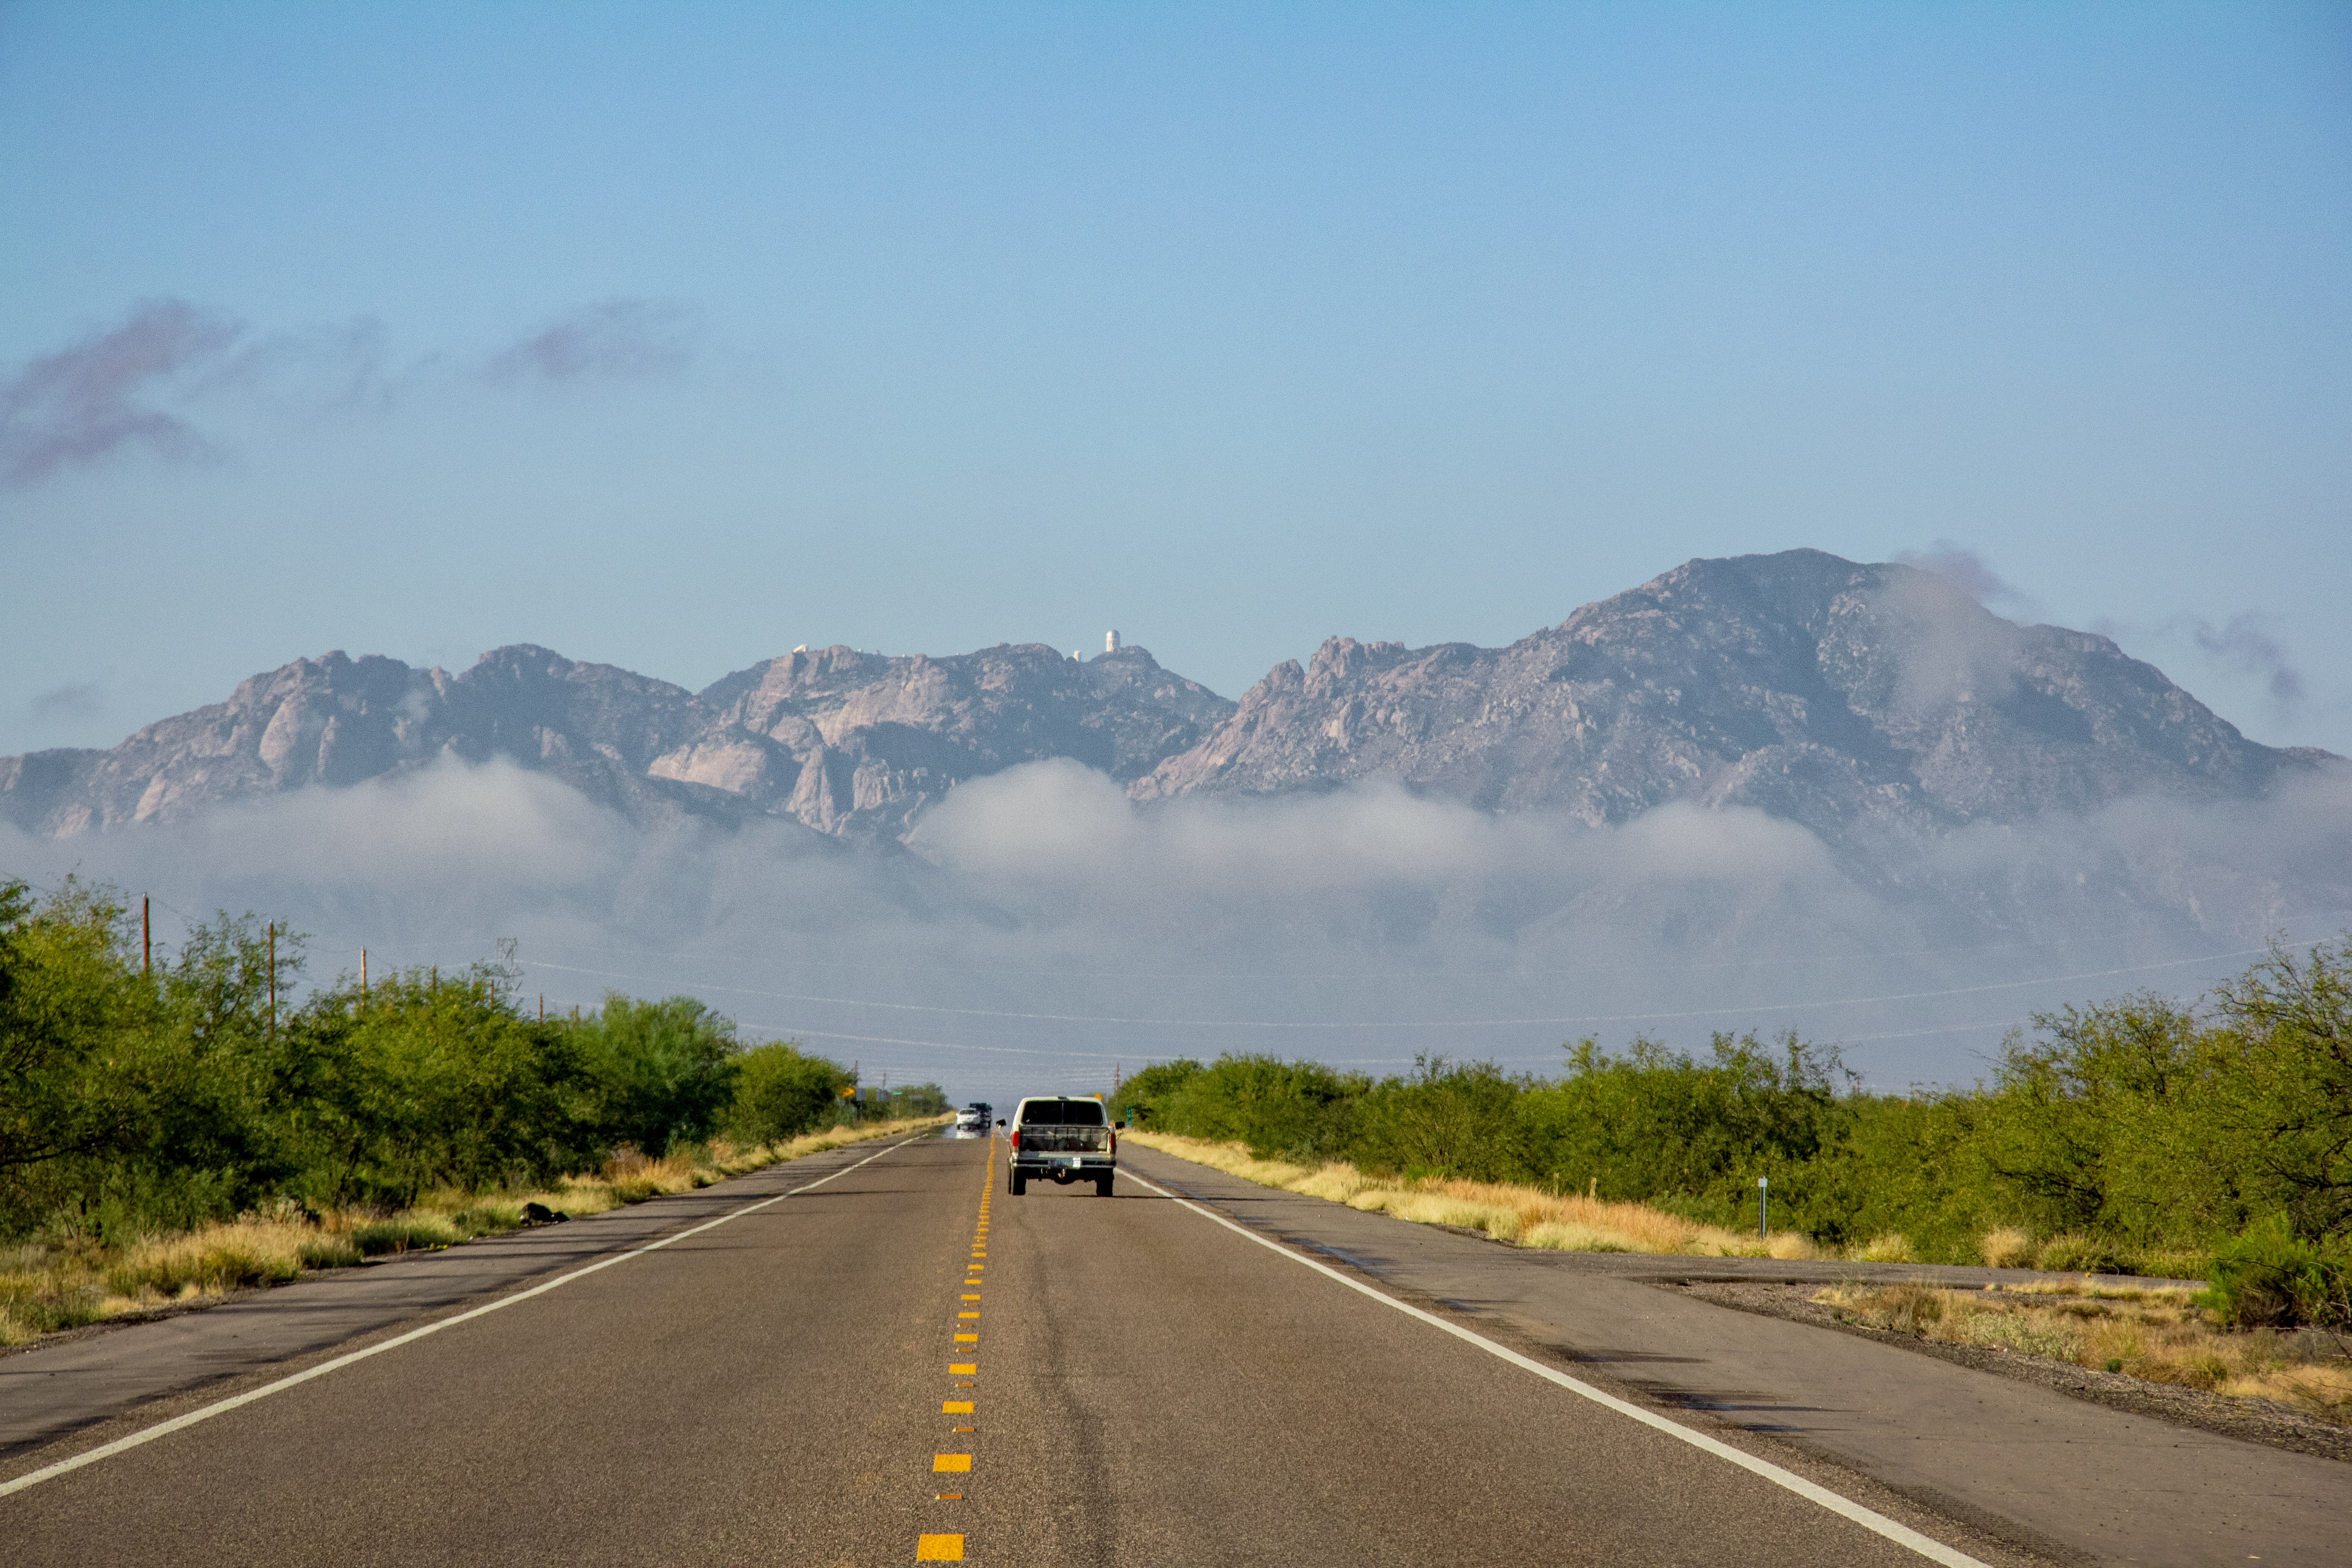

Road to Kitt Peak National Observatory

Highway 86 leading to Kitt Peak National Observatory. The Nicholas U. Mayall 4-meter Telescope can been seen in the distance.

Credit: KPNO/NOIRLab/NSF/AURA/P. Marenfeld